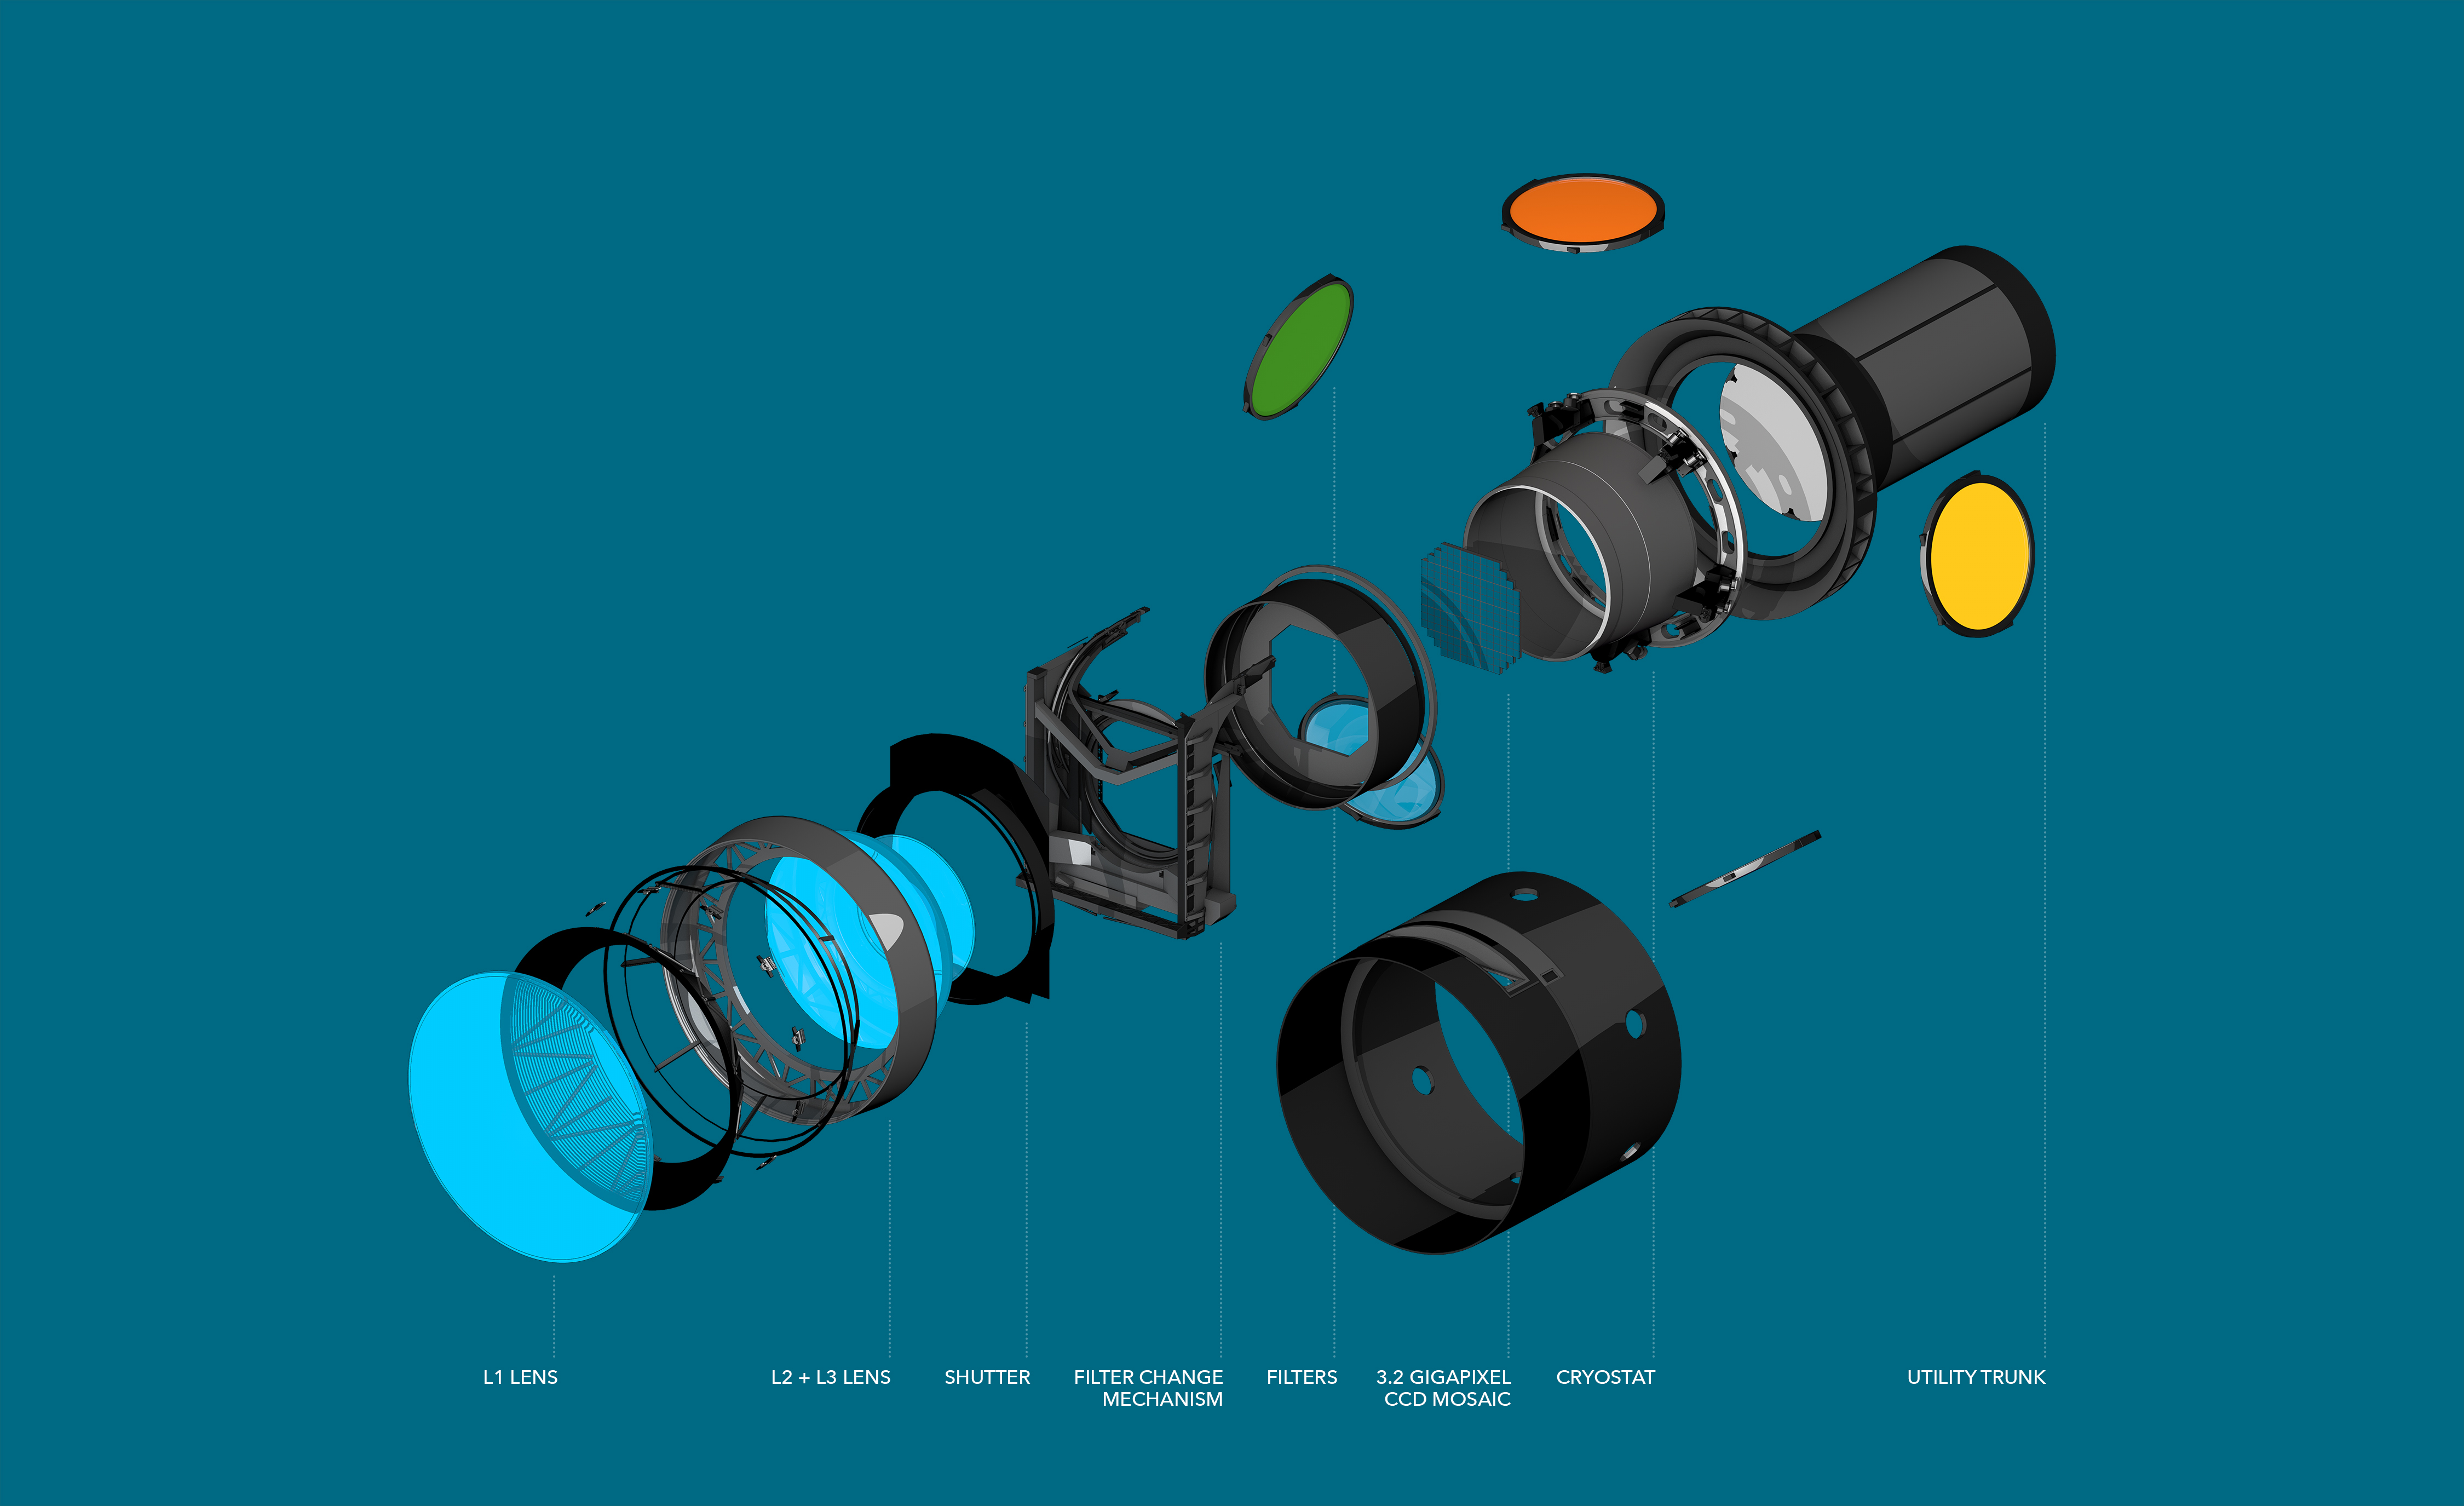

Camera Explode

This exploded view of the LSST’s digital camera highlights its various components, including lenses, shutter and filters.

Credit: SLAC National Accelerator Laboratory